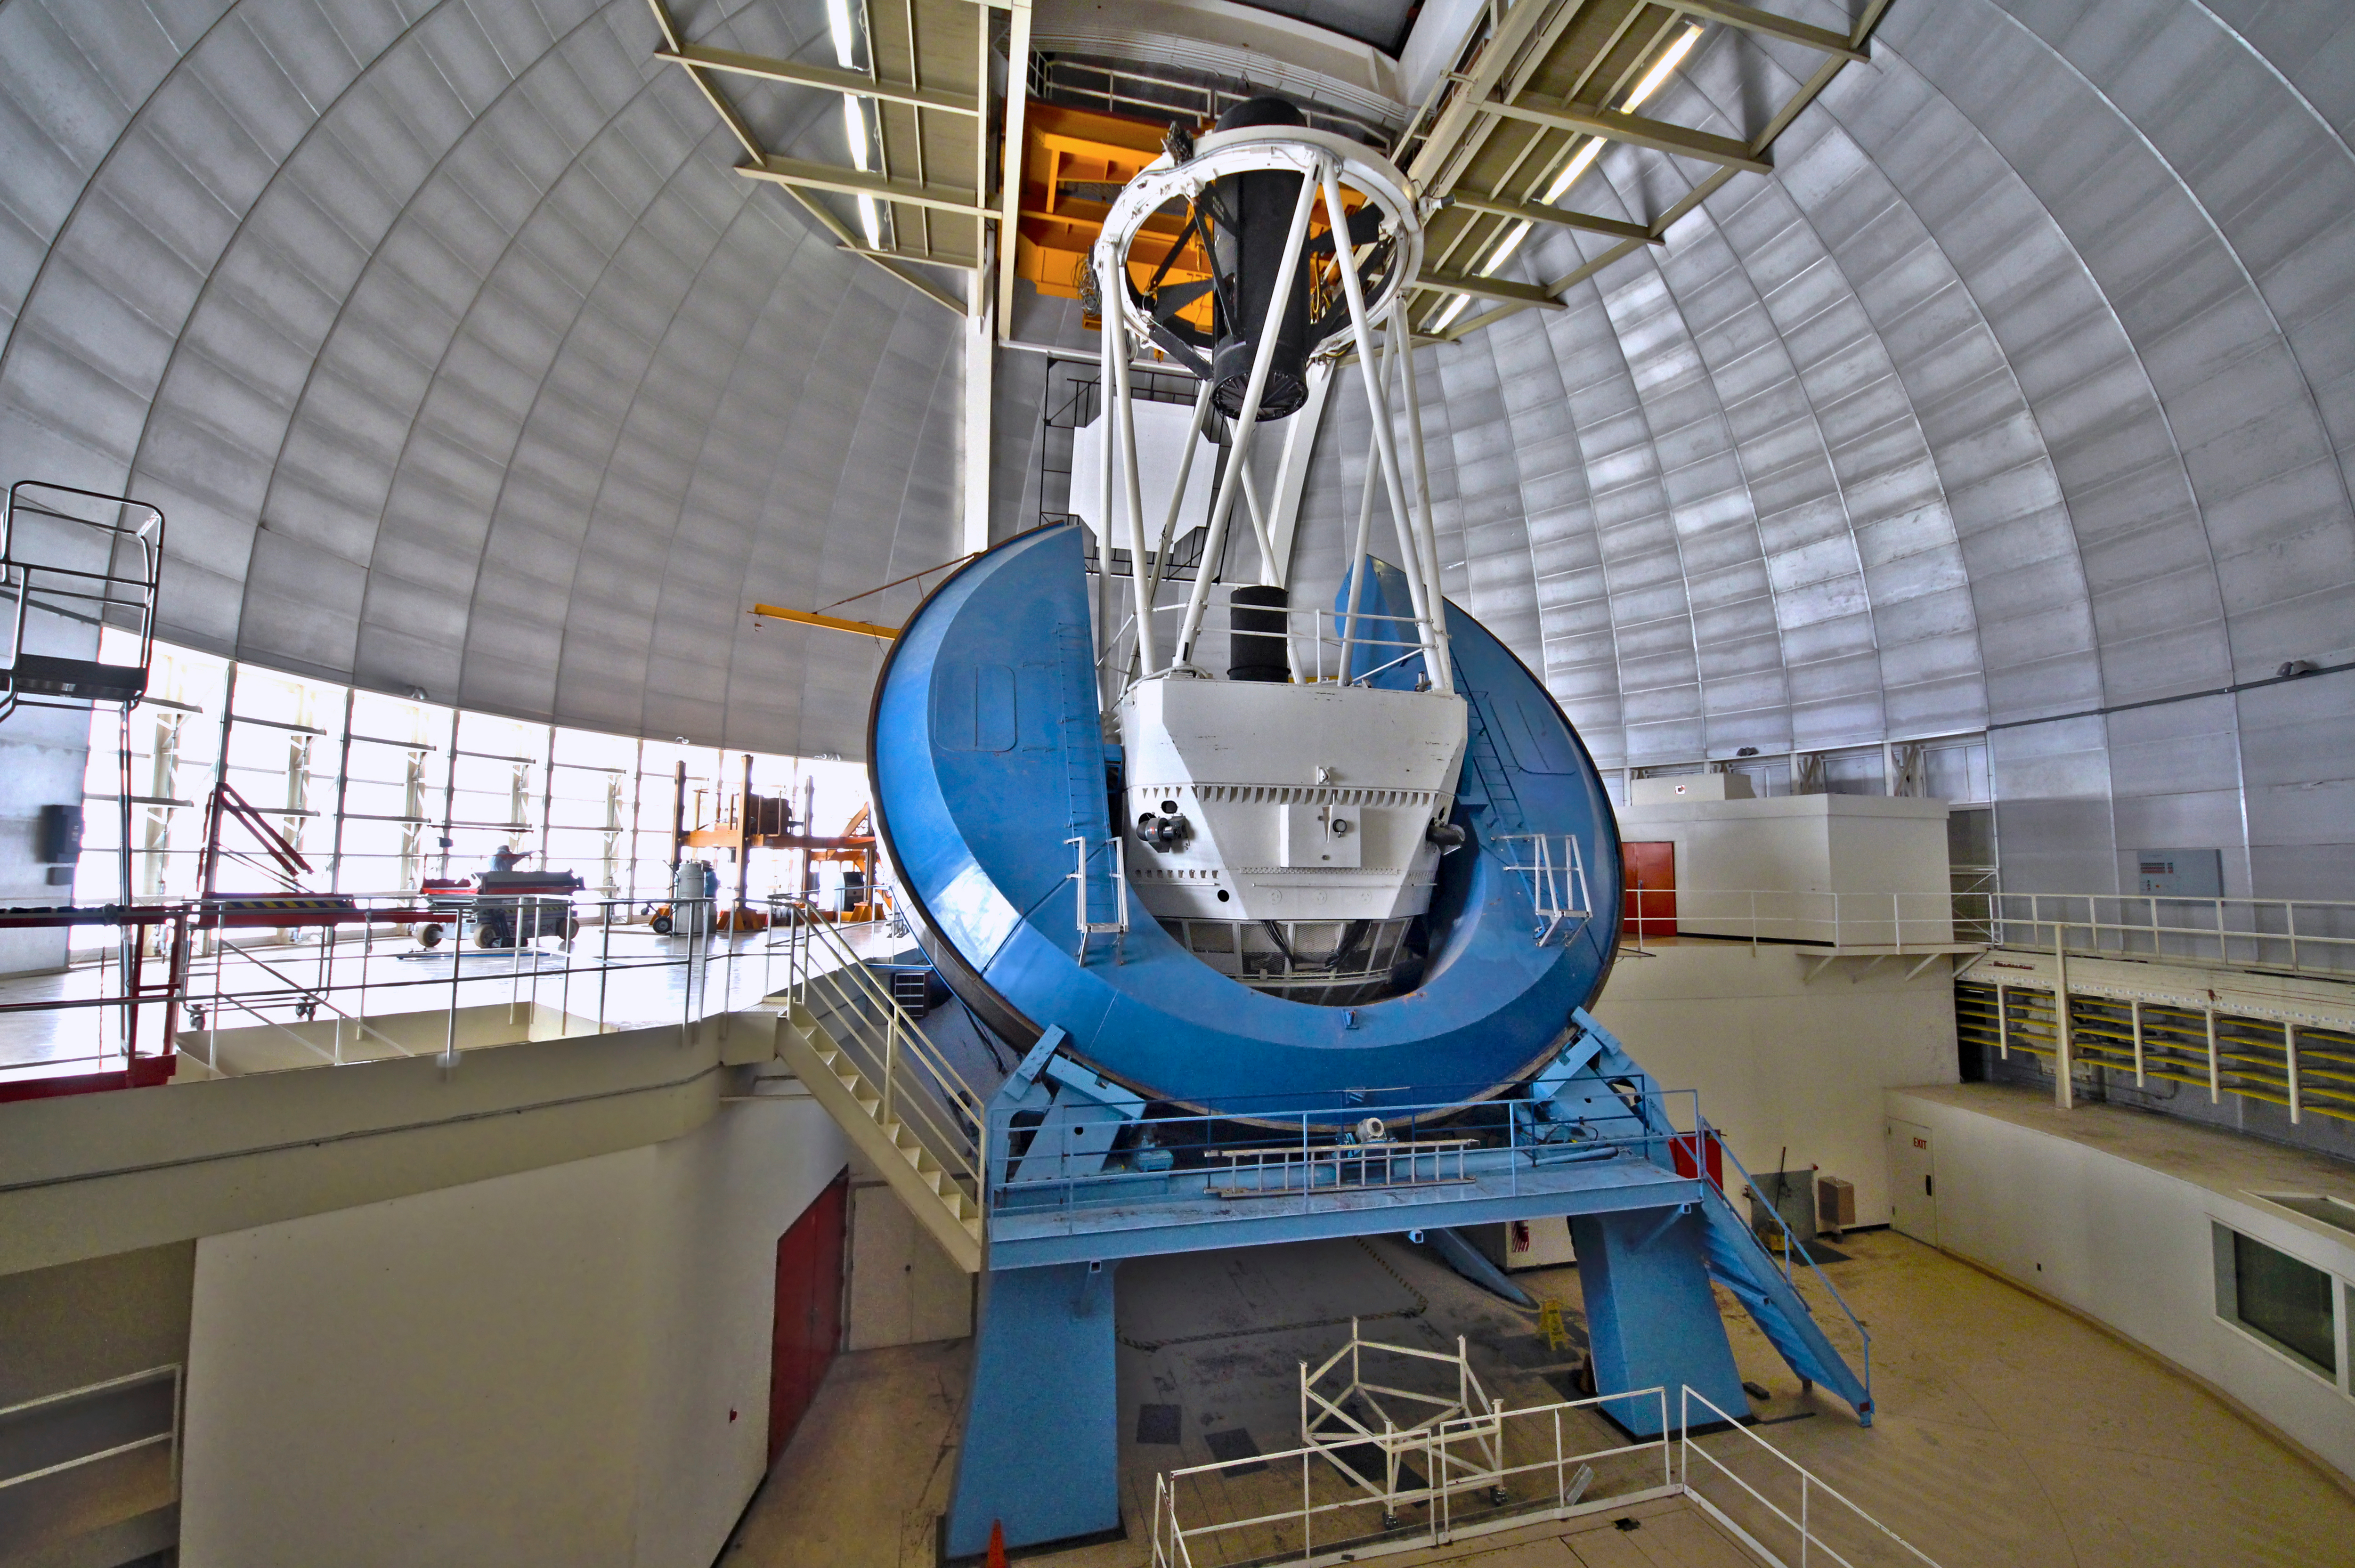

Interior View of the Mayall 4-m Telescope

A wide-angle view of the NOAO Mayall 4-meter telescope on Kitt Peak National Observatory.

Credit: P. Marenfeld & NOIRLab/NSF/AURA/